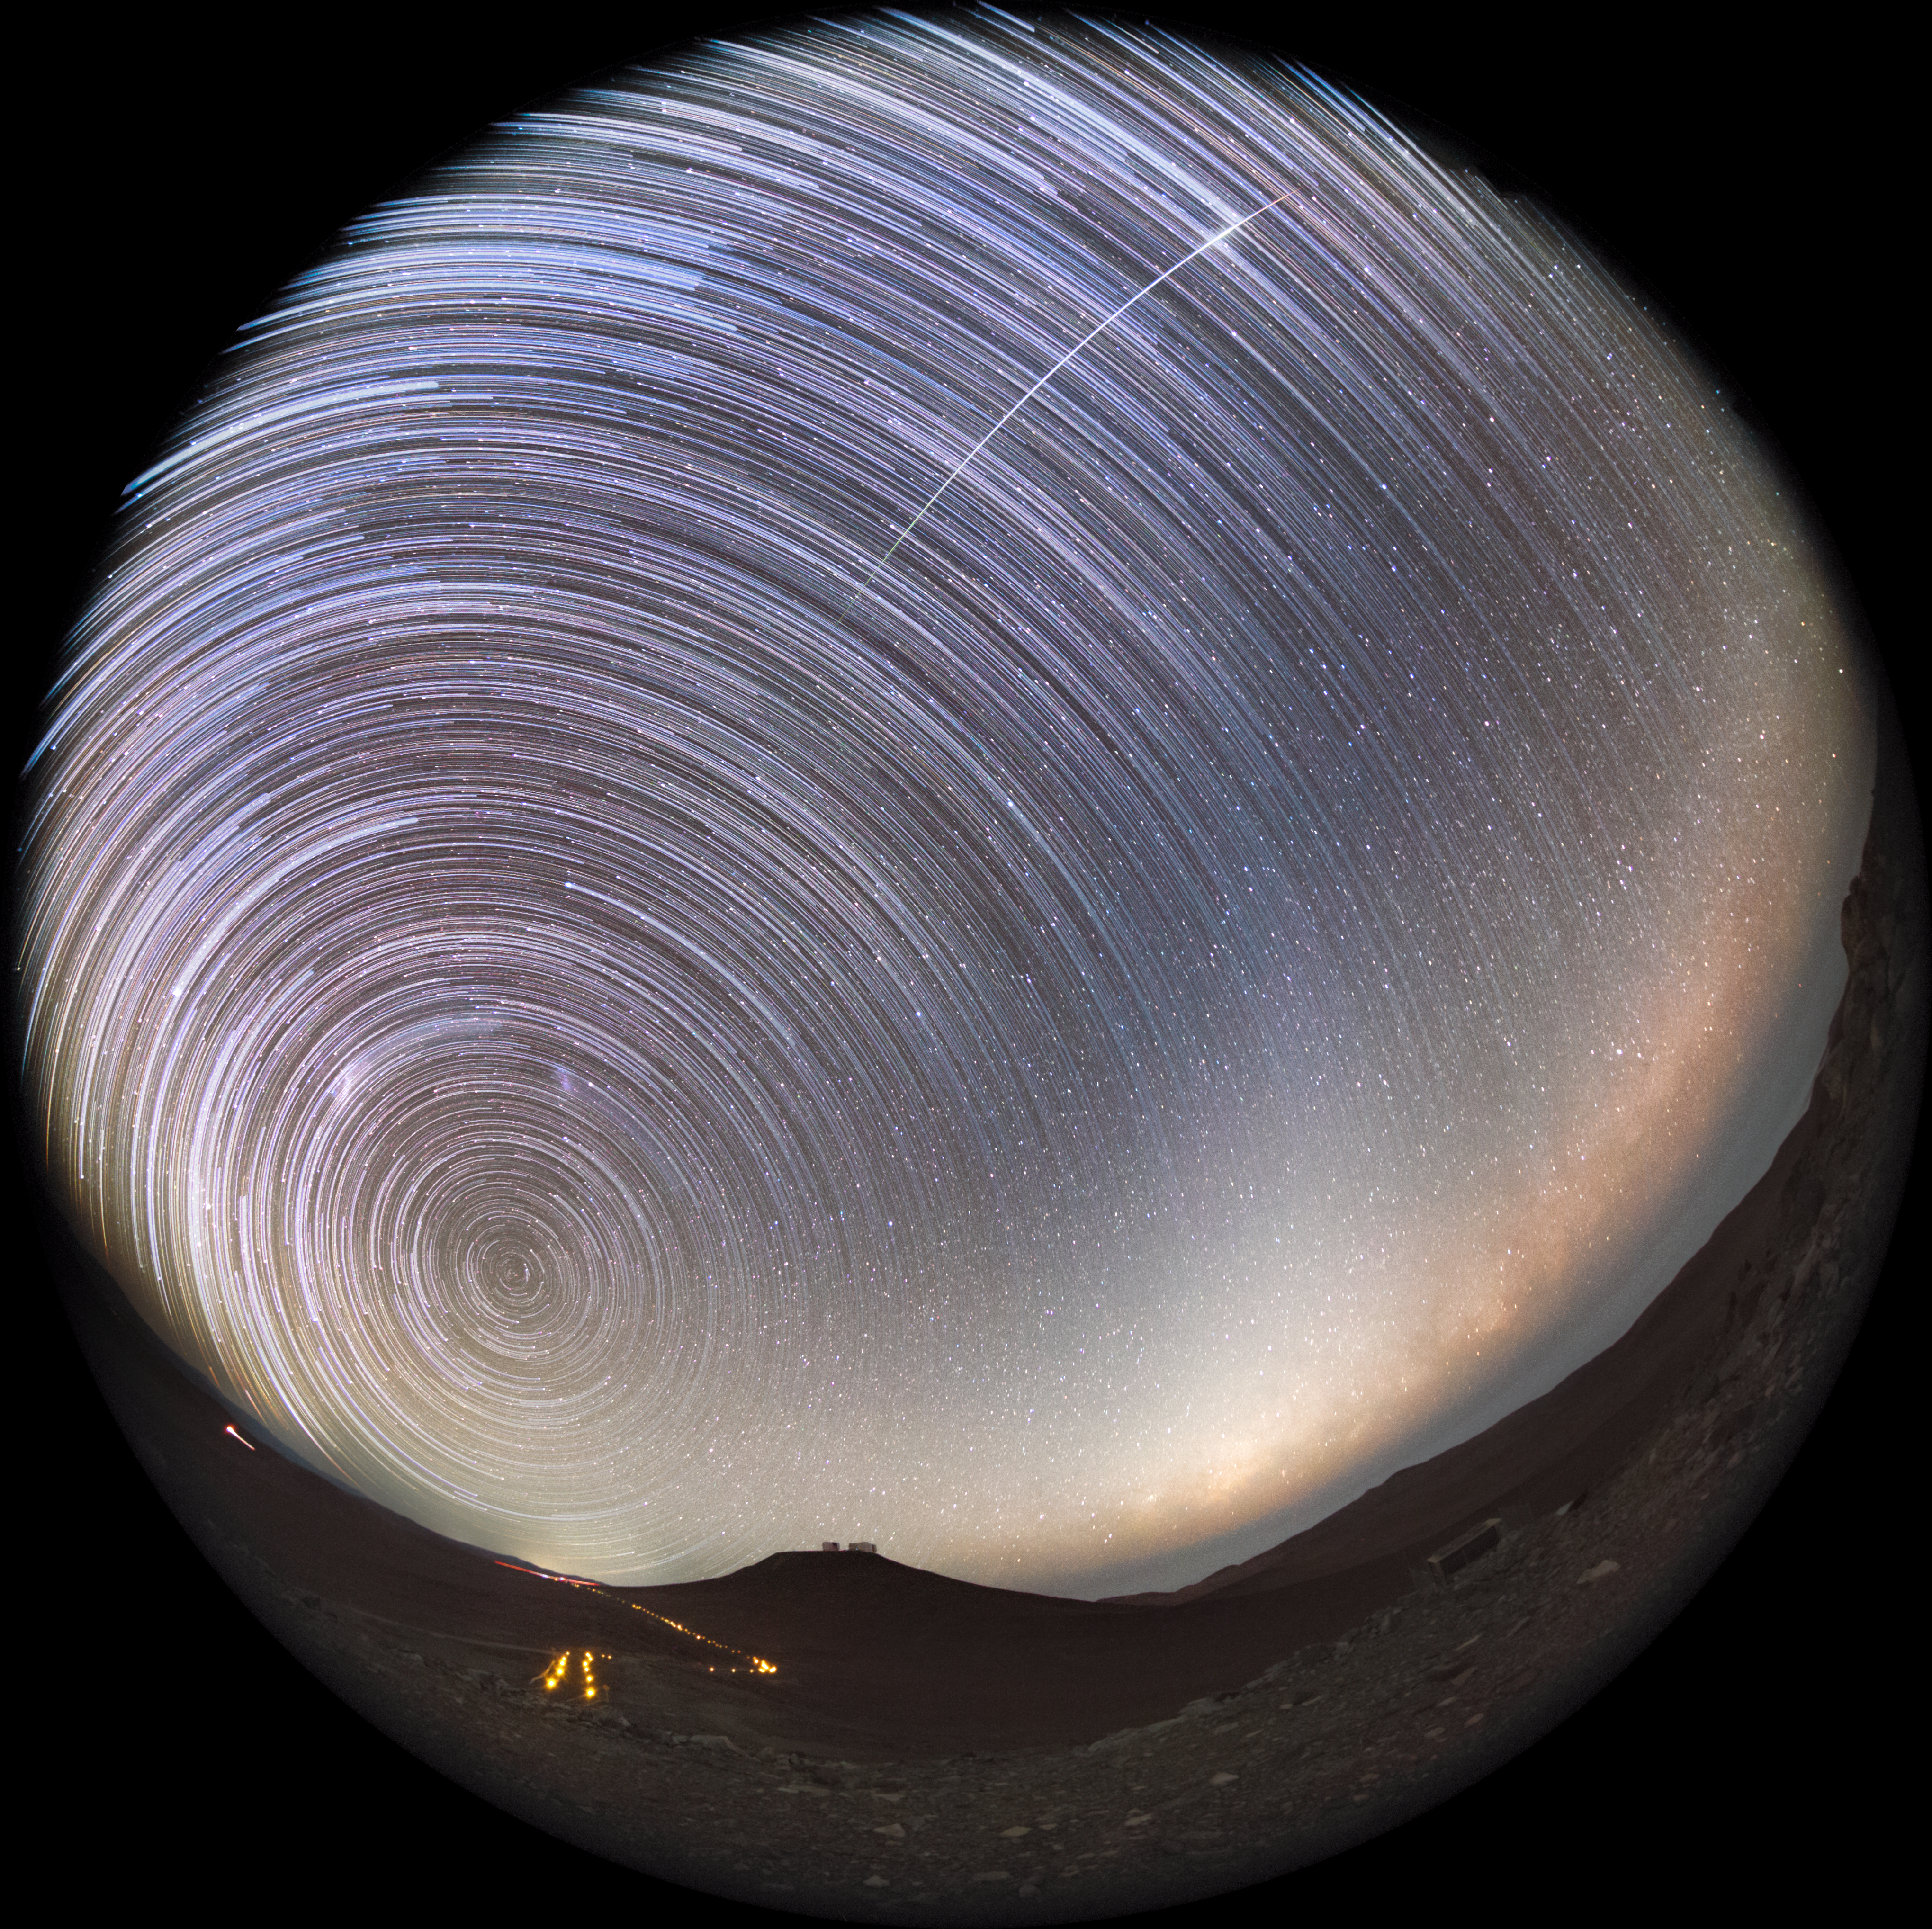

Startrails seen from Paranal Observatory

Night at Paranal Observatory, on top of the Cerro Paranal, Chile. Long-exposure photography allows to capture the apparent motion of stars, in this case, in the Southern hemisphere, leaving glittering trails known as Star trails. A shooting star, as the one in the image, may suddenly appear, photobombing the otherwise circular paths.

Credit: ESO/P. Horálek